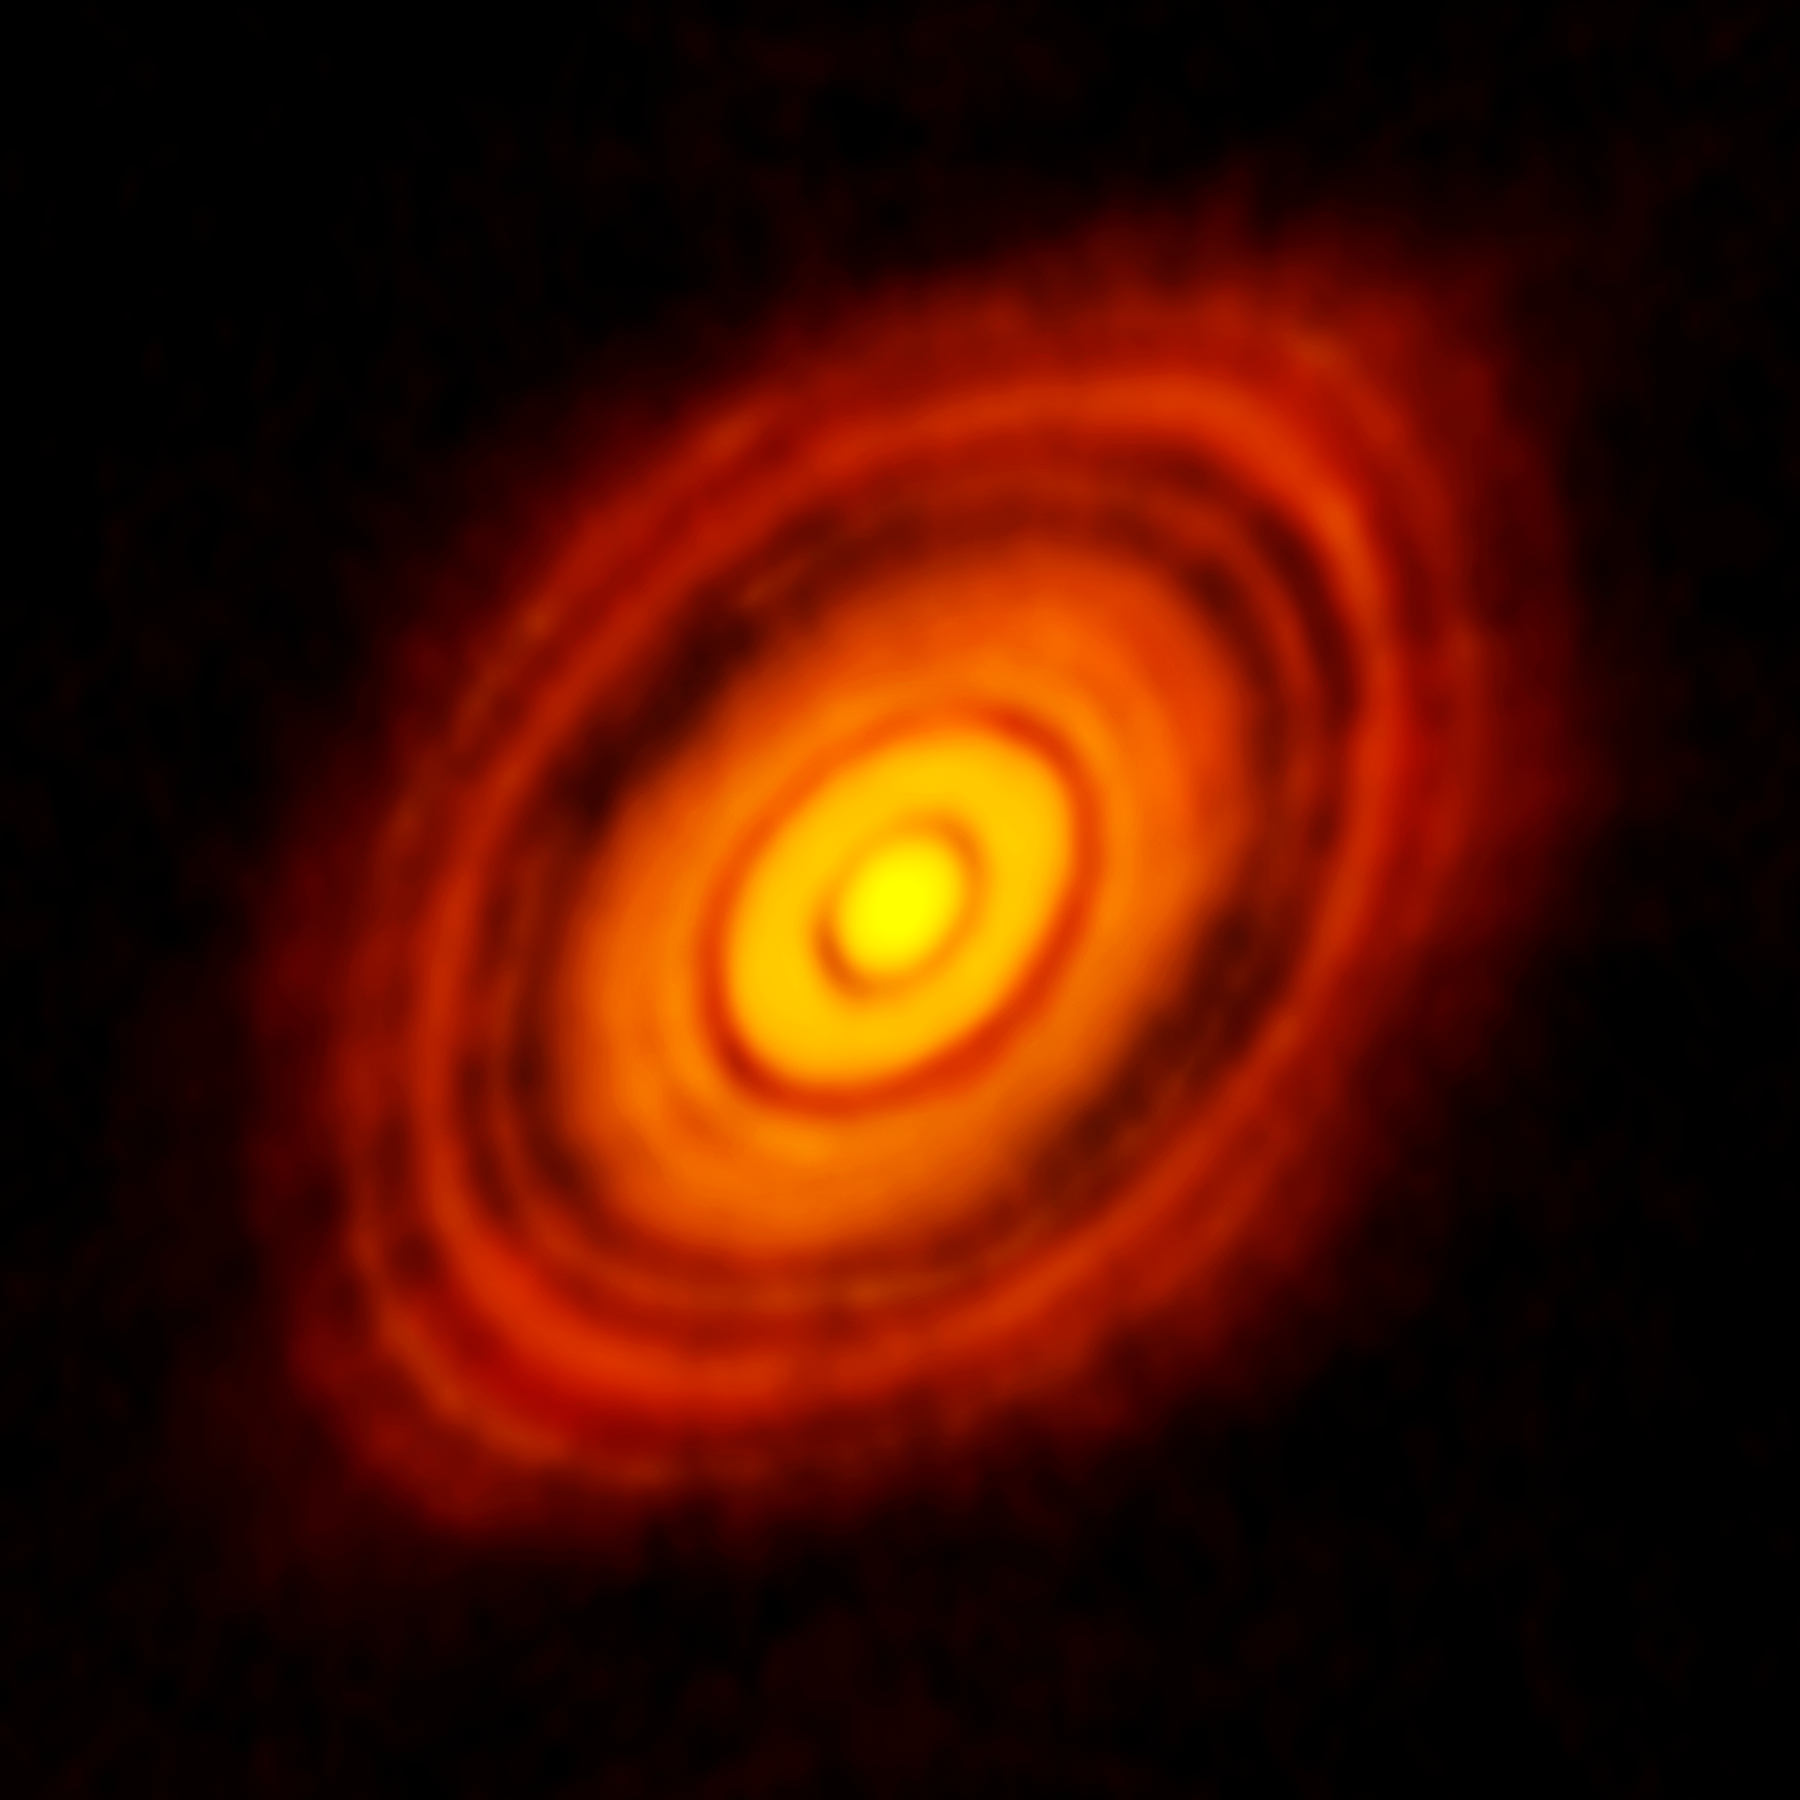

ALMA image of the protoplanetary disc around HL Tauri

This is the sharpest image ever taken by ALMA — sharper than is routinely achieved in visible light with the NASA/ESA Hubble Space Telescope. It shows the protoplanetary disc surrounding the young star HL Tauri. These new ALMA observations reveal substructures within the disc that have never been seen before and even show the possible positions of planets forming in the dark patches within the system.

Credit: ALMA (ESO/NAOJ/NRAO)